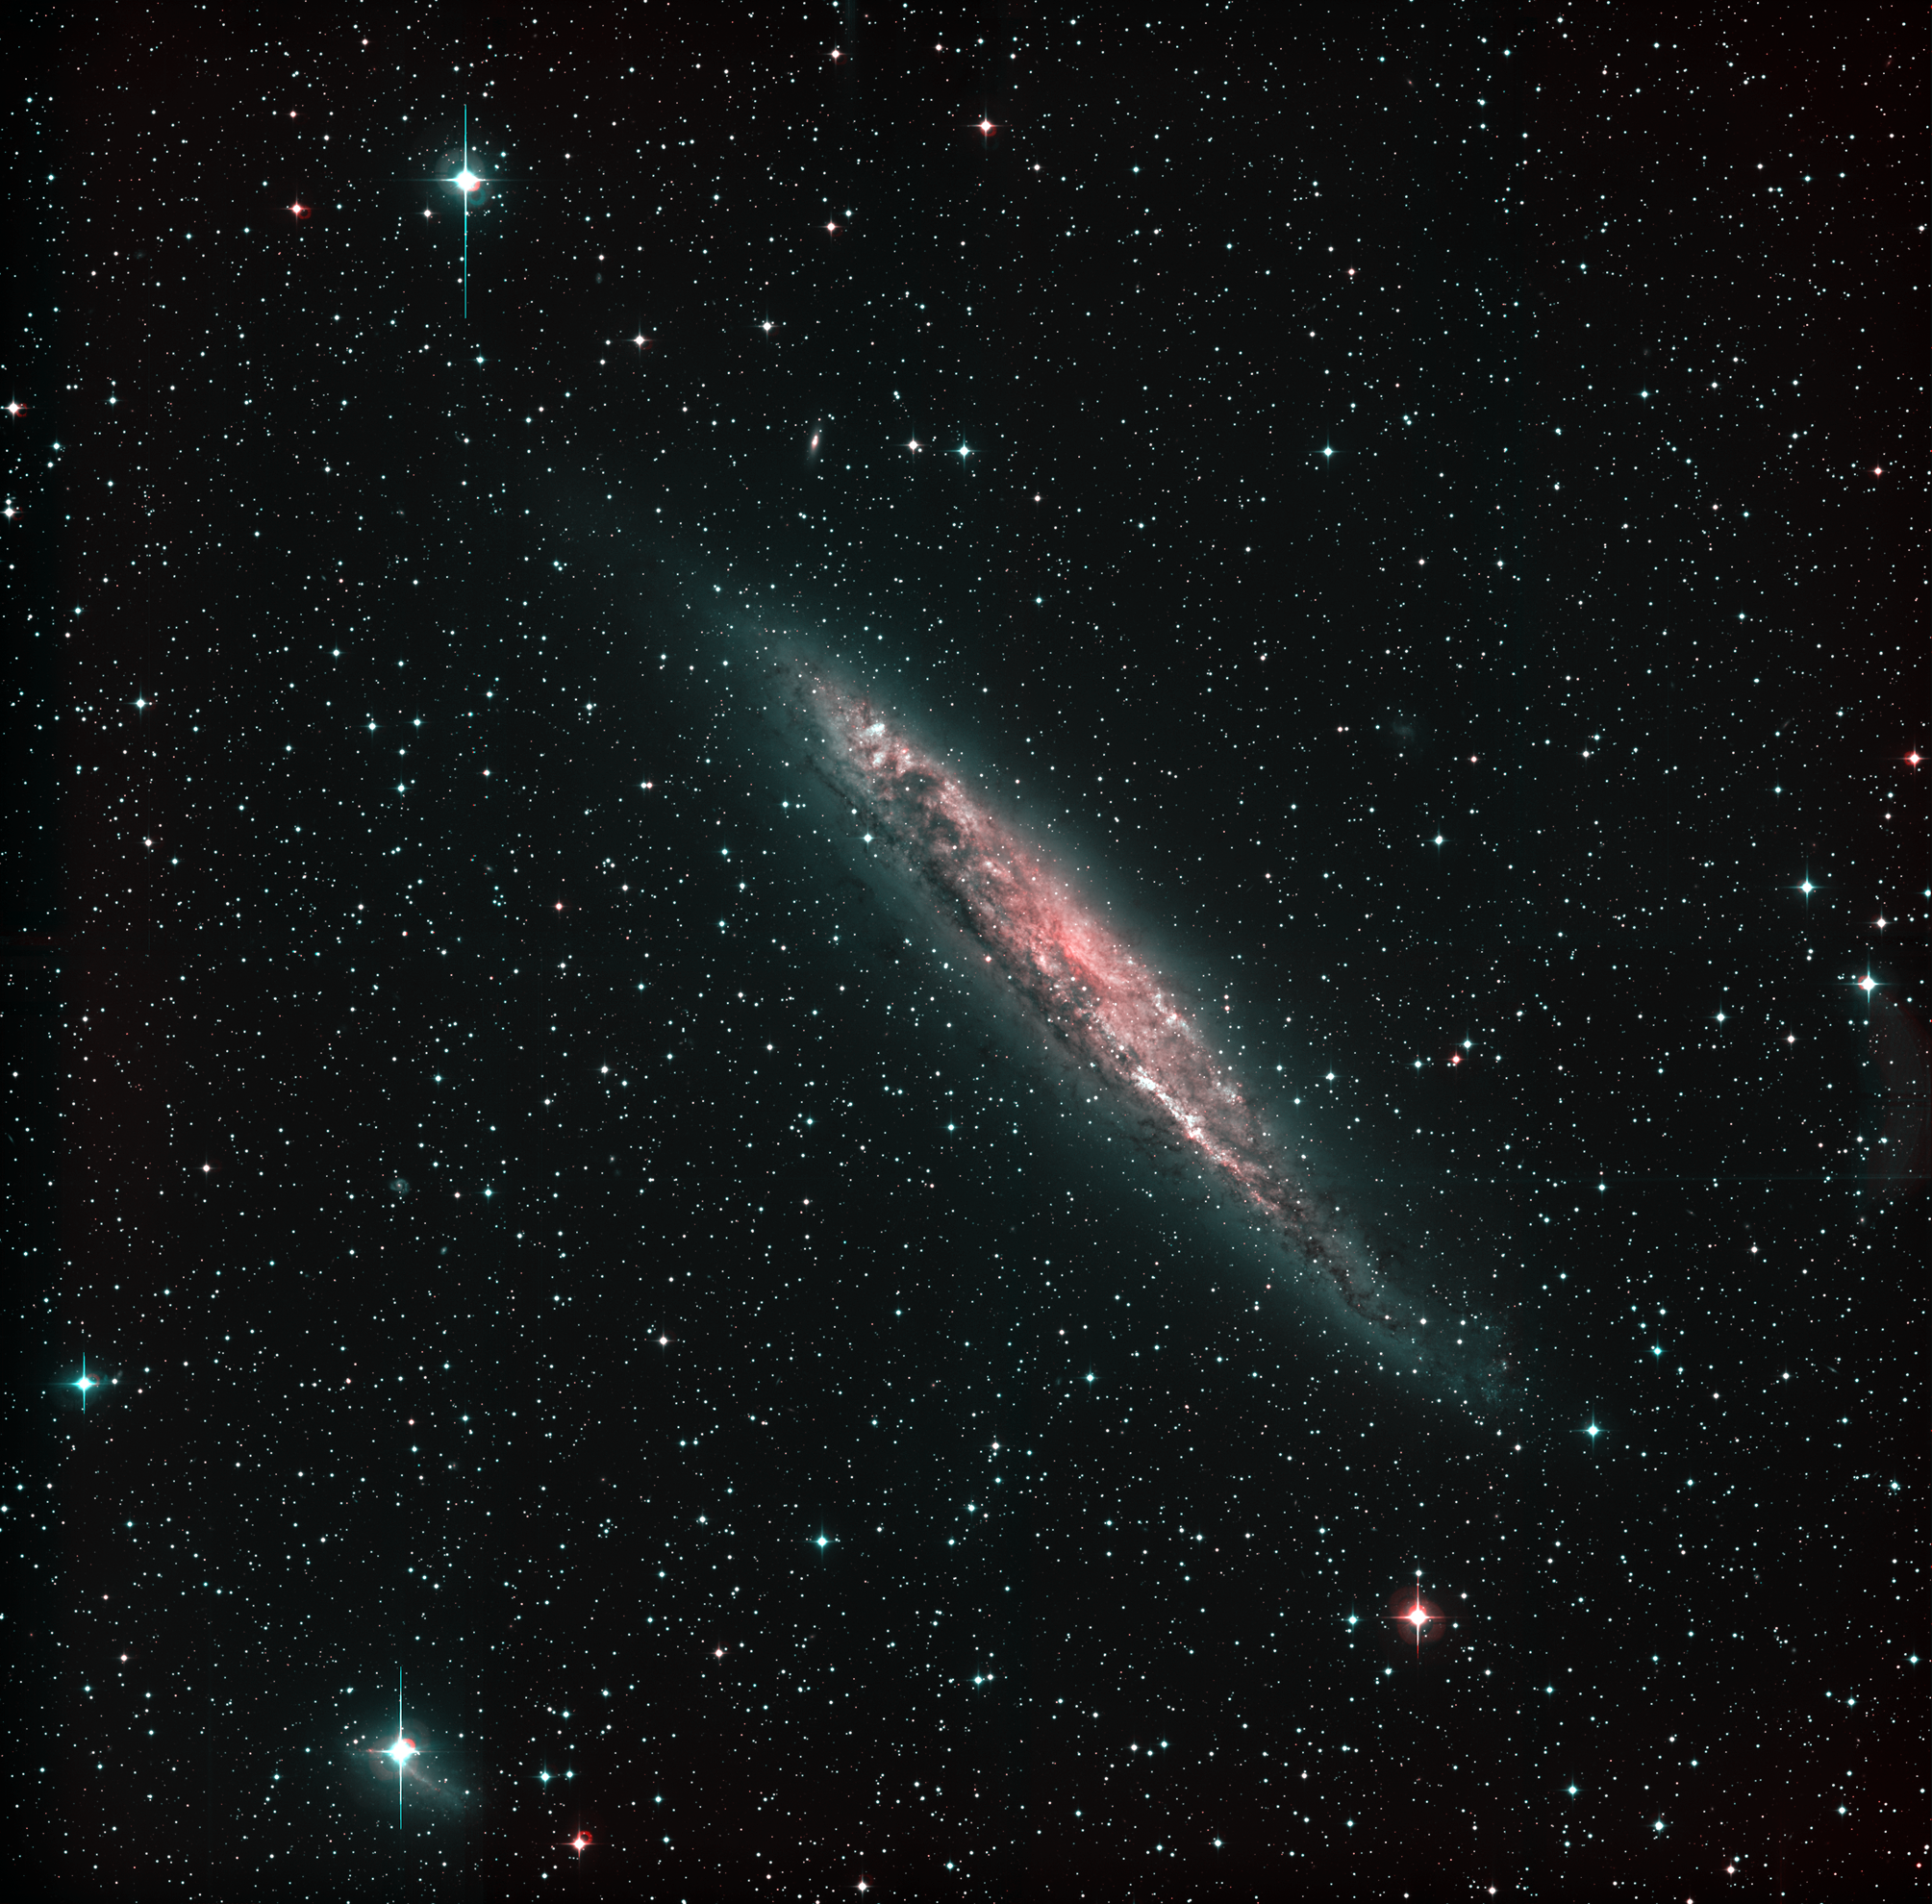

Spiral galaxy NGC 4945

This photograph shows a sky field around the spiral galaxy NGC 4945 . It is assembled from five 15-minute R(ed)-narrowband (shown in red), four 5-minute B(lue)-band (shown in green), and five 1000-second U(ltraviolet)-band (shown in blue) exposures, obtained in January 1999 during the Science Verification phase with the Wide-Field-Imager (WFI) at the MPG/ESO 2.2-m telescope at La Silla. At the recession velocity of NGC 4945, the red filter, centred at 665 nm with an FWHM (full width at half maximum) of only 1.2 nm, does not include the H-alpha emission line of interstellar hydrogen in this galaxy. The original resolution of about 1 arcsec corresponds to roughly 62 light-years at the distance of NGC 4945 (13 million light-years). In addition to NGC 4945 itself, some much more distant galaxies can be recognized as faint, slightly red light patches in the field. The vast majority of the point-like sources are stars in the Milky Way. However, a fair number of those near NGC 4945 are globular clusters belonging to this galaxy. Each frame records 8184 x 8196 = 67,076,064 pixels, and thus the total number of data points (pixels) of the 14 CCD frames used to make this photo is almost 10 9. Their collective information content corresponds to more than 70 x 10 9 photons (not counting those from the Earth's upper atmosphere that were recorded simultaneously). The field covers 32 x 32 arcmin 2. East is to the left and North to the top.

Credit: ESO